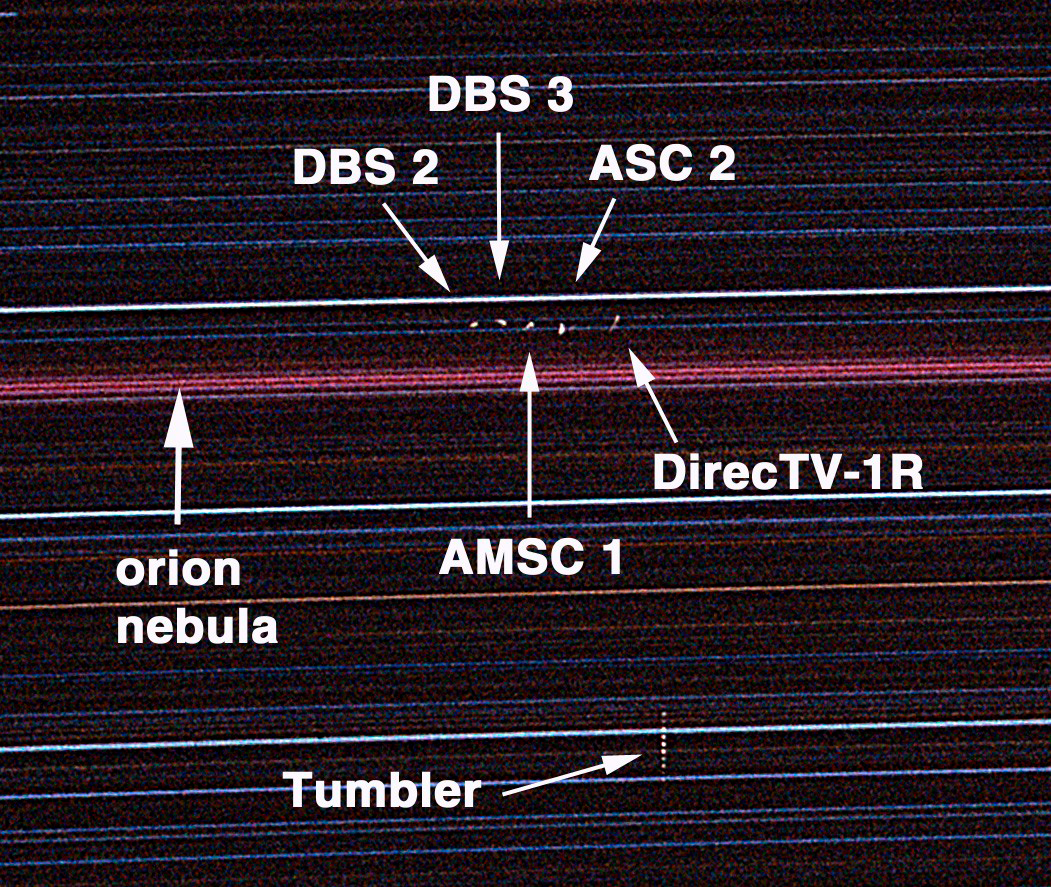

Satellites Spanning the Sky: Solar Scientist Photographs Distant Commercial Satellites with Basic Camera Equipment

This is one section of a long-exposure photograph taken on Kitt Peak, AZ, on January 3, 2001. The photo shows five commercial communication satellites hovering over Kitt Peak, an unidentified "tumbler" satellite presumably moving in a different orbit, and a streak created by the reddish Orion Nebula moving across the frame as Earth rotates during the five-hour exposure. The satellites, identified using data from the Internet, include American Mobile Satellite Co. (AMSC)-1 and Direct TV-1R. Amateur photographer Bill Livingston, a staff scientist with the National Science Foundation's National Solar Observatory near Tucson, took the image using basic camera equipment.

Credit: AURA/NOAO/National Science Foundation/Bill Livingston